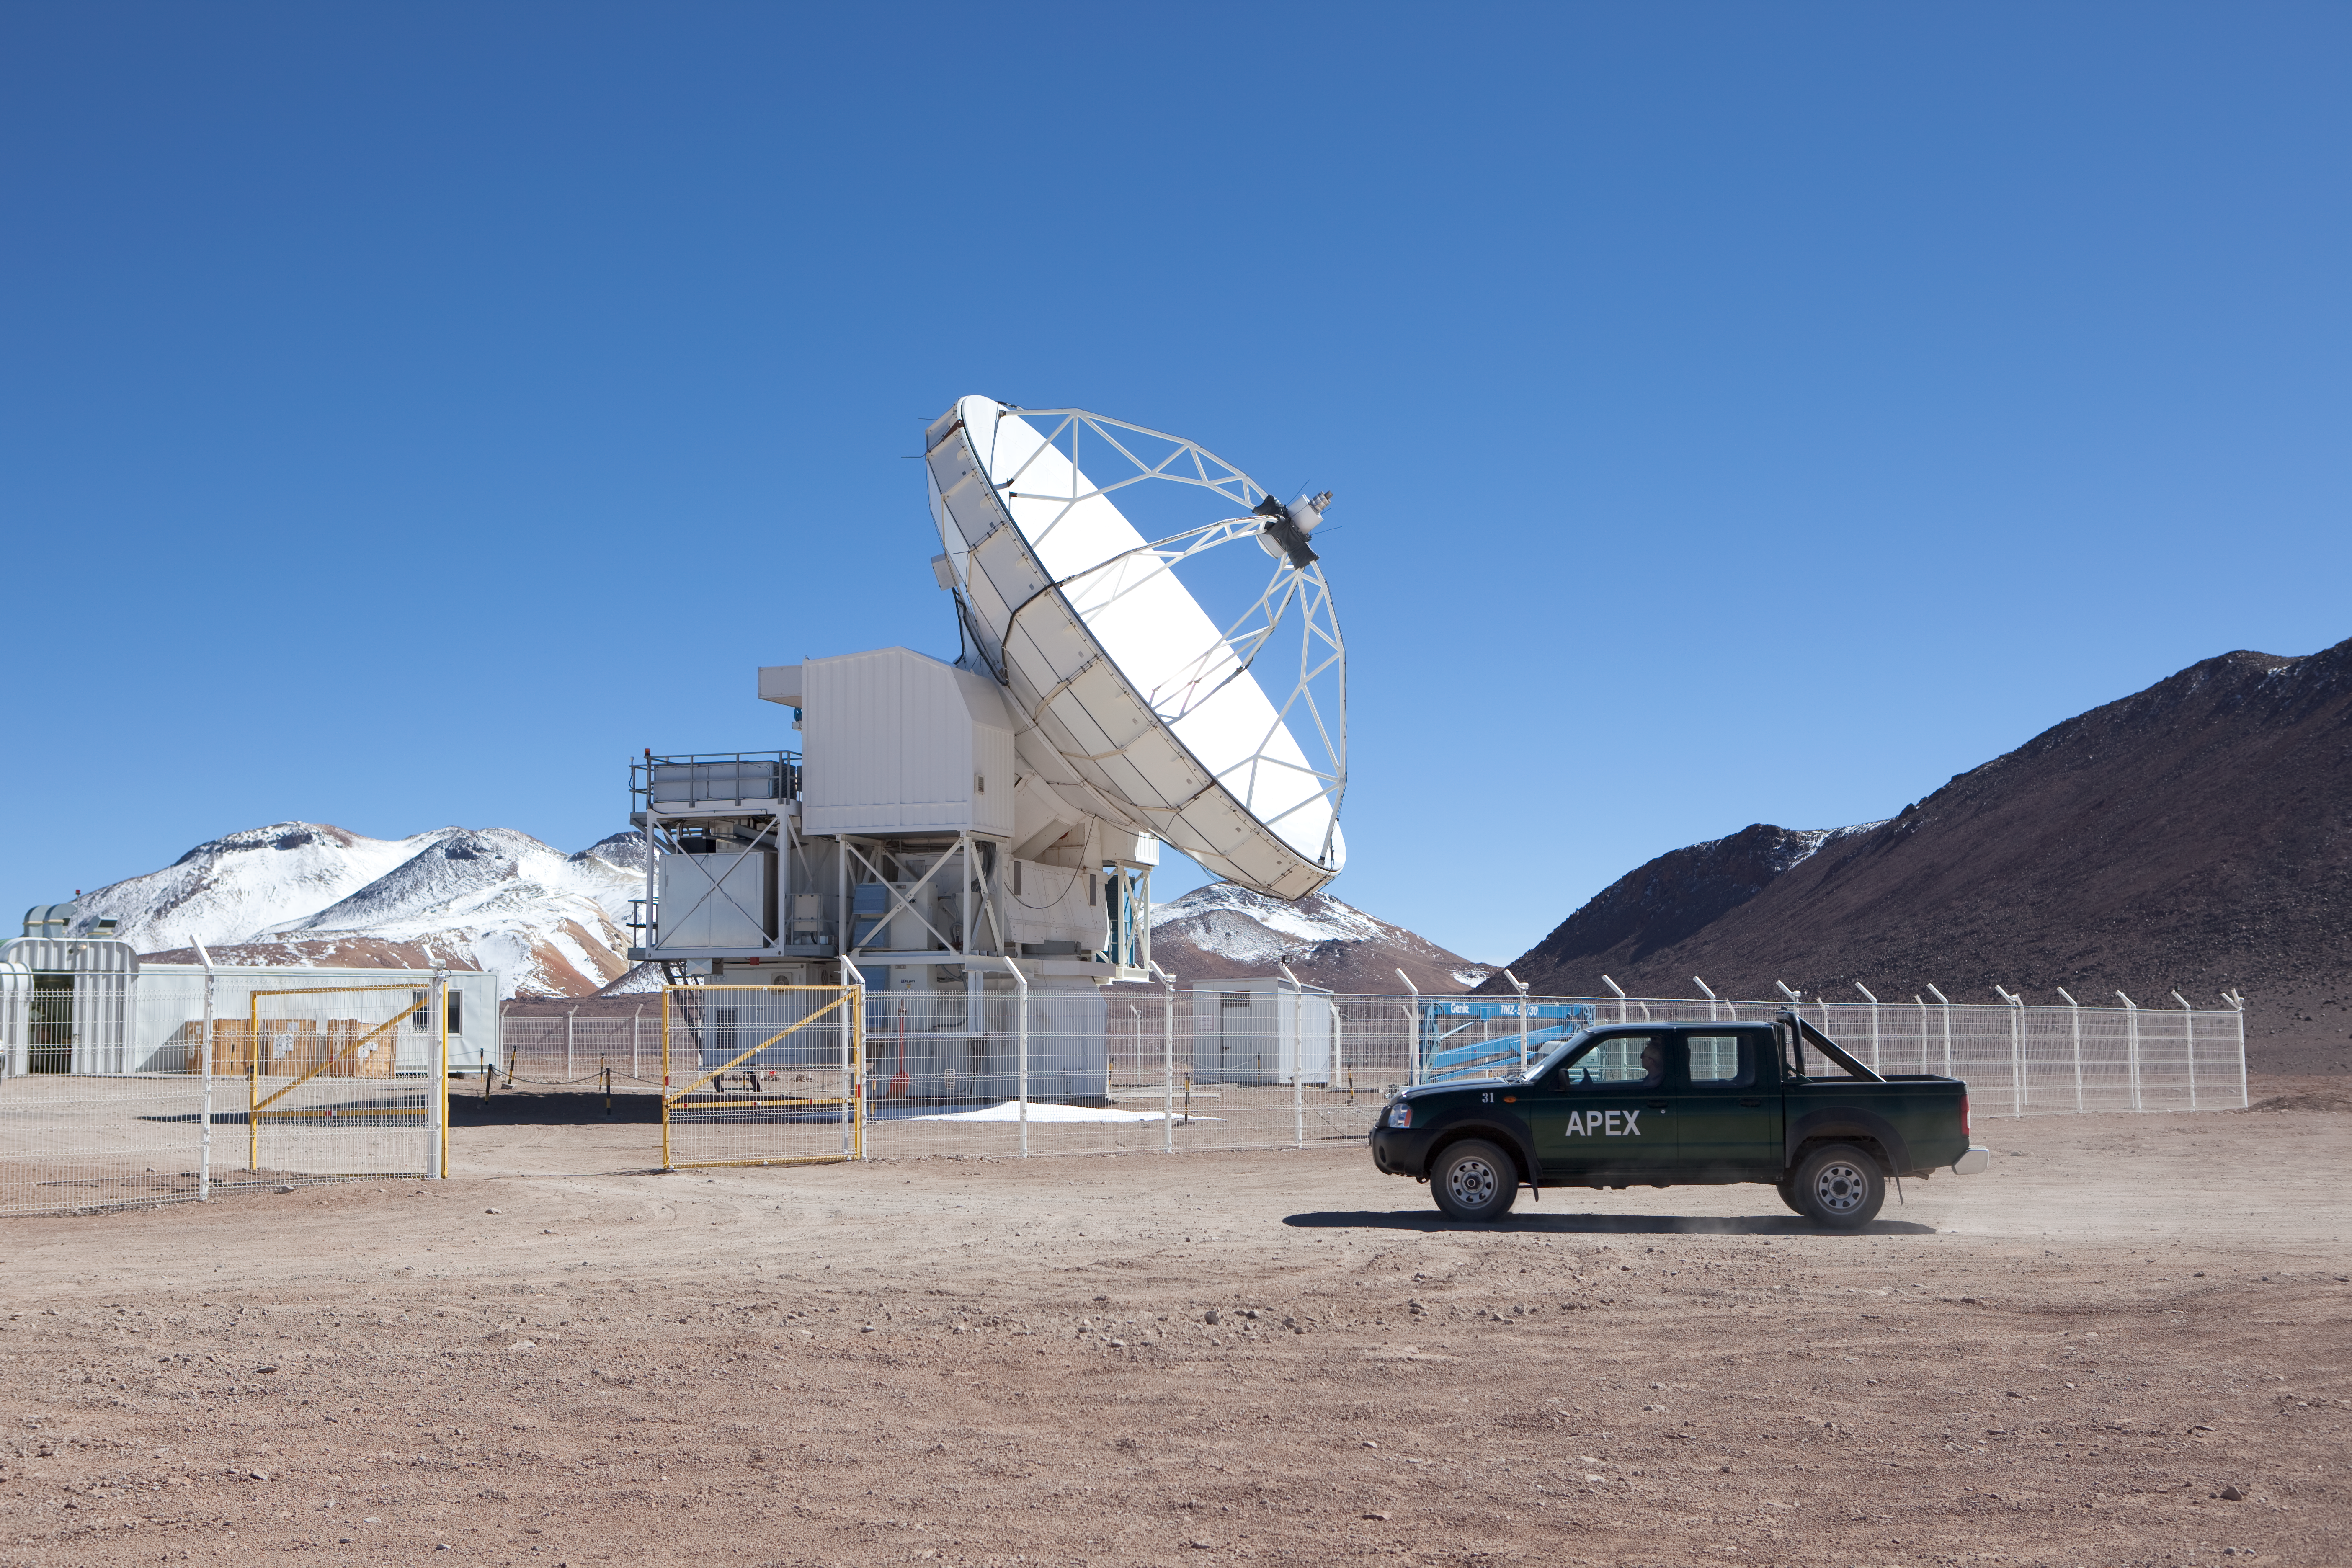

APEX antenna

The APEX antenna. APEX, the Atacama Pathfinder Experiment, is a collaboration between Max Planck Institut für Radioastronomie (MPIfR), Onsala Space Observatory (OSO), and the European Southern Observatory (ESO) at to construct and operate a modified ALMA prototype antenna as a single dish on the high altitude site of Llano Chajnantor in Chile. Observing with APEX will allow for the study of warm and cold dust in starforming regions both in the Milky Way and in distant galaxies in the young universe. Issues like the vast scales of the structure of the Universe down to the physics and chemistry of comets will be addressed. This image was obtained in March 2009.

Credit: ESO